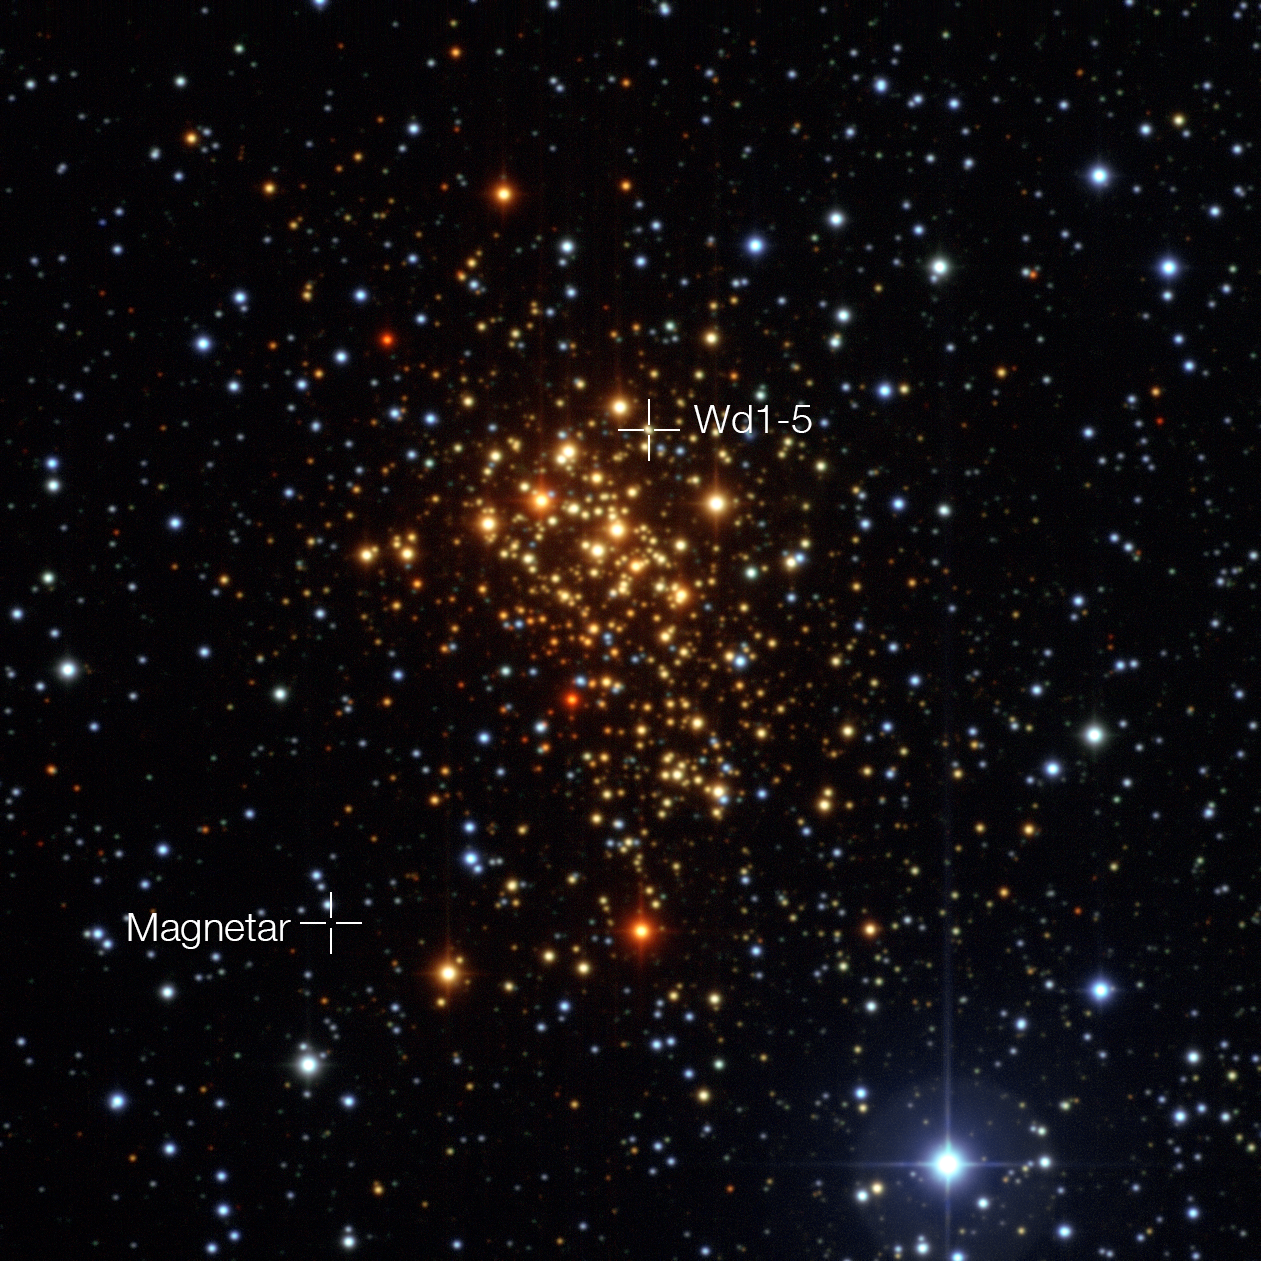

The star cluster Westerlund 1and the positions of the magnetar and its probable former companion star

This image of the young star cluster Westerlund 1 was taken with the Wide Field Imager on the MPG/ESO 2.2-metre telescope at ESO’s La Silla Observatory in Chile. Although most stars in the cluster are hot blue supergiants, they appear reddish in this image as they are seen through interstellar dust and gas. European astronomers have for the first time demonstrated that the magnetar in this cluster — an unusual type of neutron star with an extremely strong magnetic field — probably was formed as part of a binary star system. The discovery of the magnetar’s former companion (Westerlund 1-5) elsewhere in the cluster helps solve the mystery of how a star that started off so massive could become a magnetar, rather than collapse into a black hole.

Credit: ESO